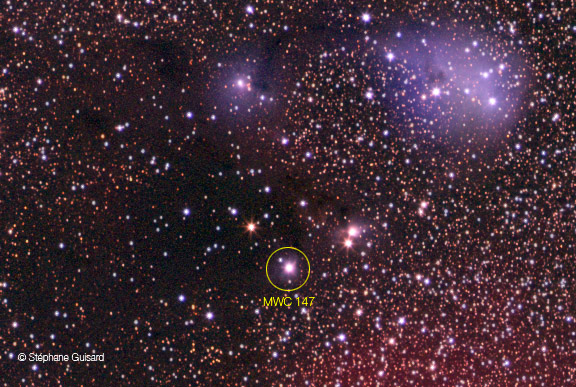

Close-up on MWC 147

Close-up on MWC 147

Credit: ESO